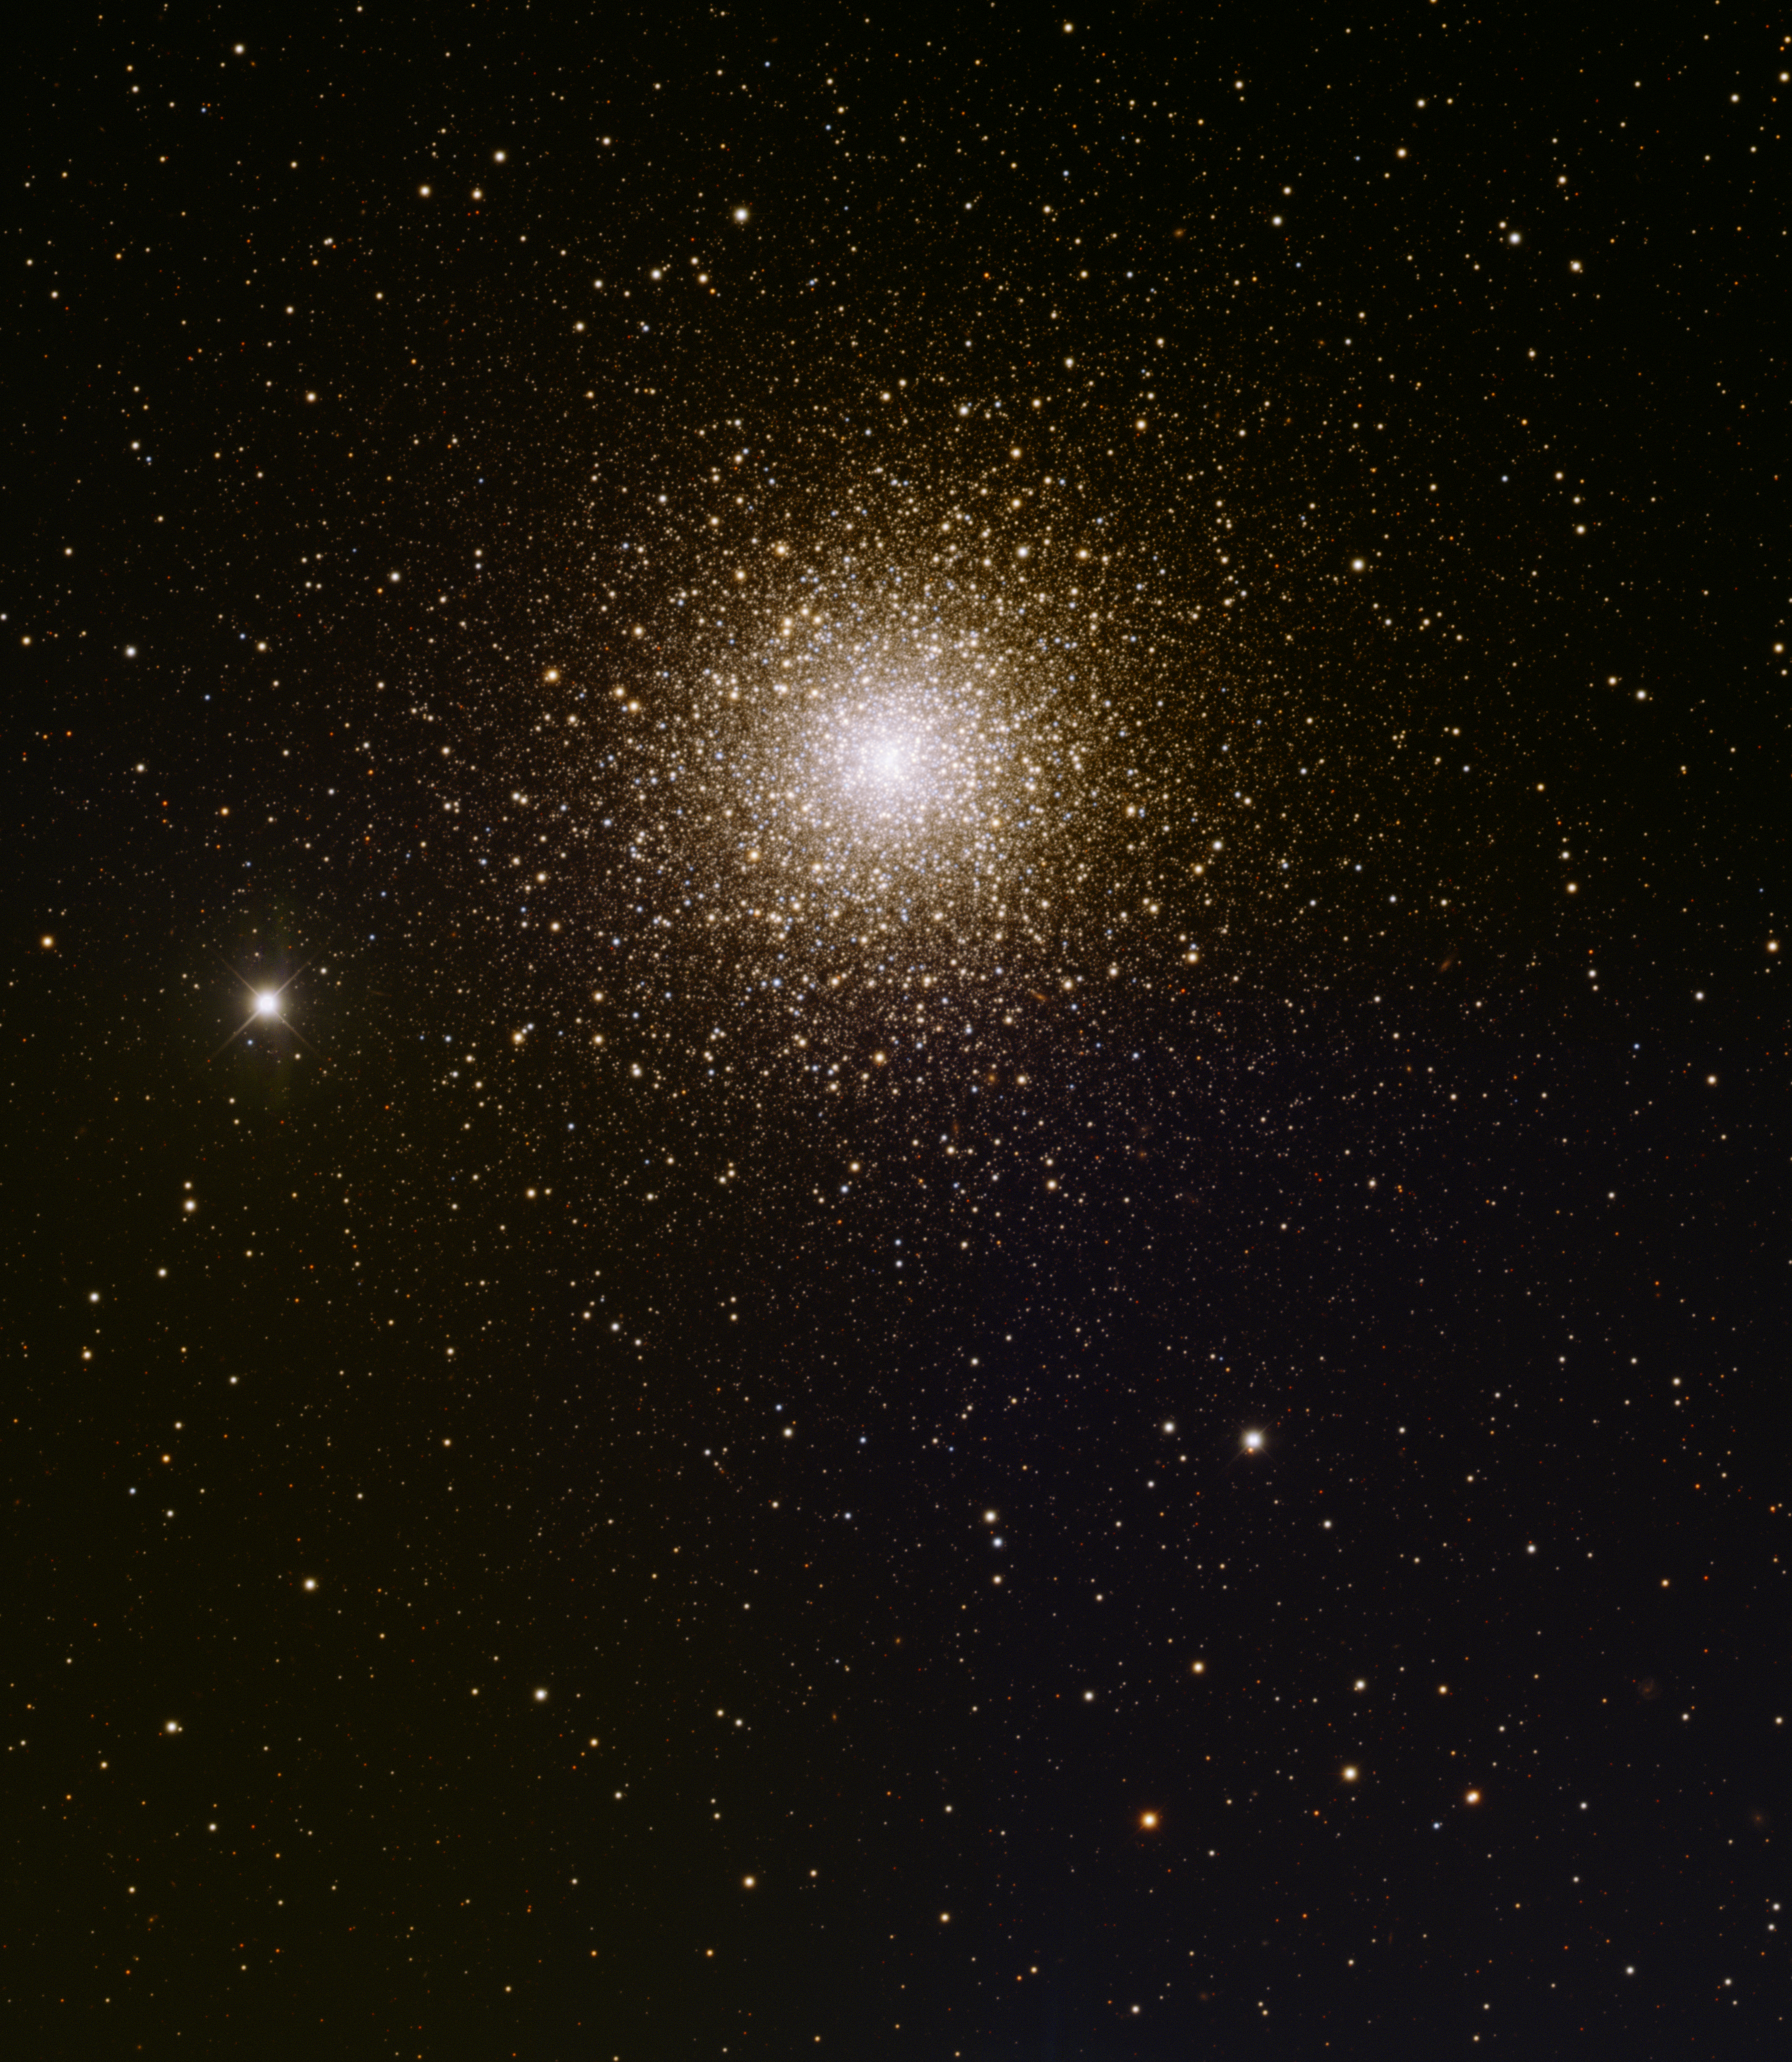

Globular Cluster, M15

This image was obtained with the wide-field view of the Mosaic camera on the Mayall 4-meter telescope at Kitt Peak National Observatory. M15 is a globular cluster in the constellation of Pegasus. It is estimated to contain over 100,000 stars. In this image, North is left, East is down. The image was generated with observations in the B (blue), V (green) and I (red) filters. This image demonstrates the new Mosaic 1.1 detectors' ability to see faint stars without overexposing ('saturating') the bright center of the cluster. Pease 1, a planetary nebula, is also embedded in the cluster. Can you find it? (Hint: It is blue and just slightly larger than a star).

Credit: T.A. Rector (University of Alaska Anchorage) and H. Schweiker (WIYN and NOIRLab/NSF/AURA)